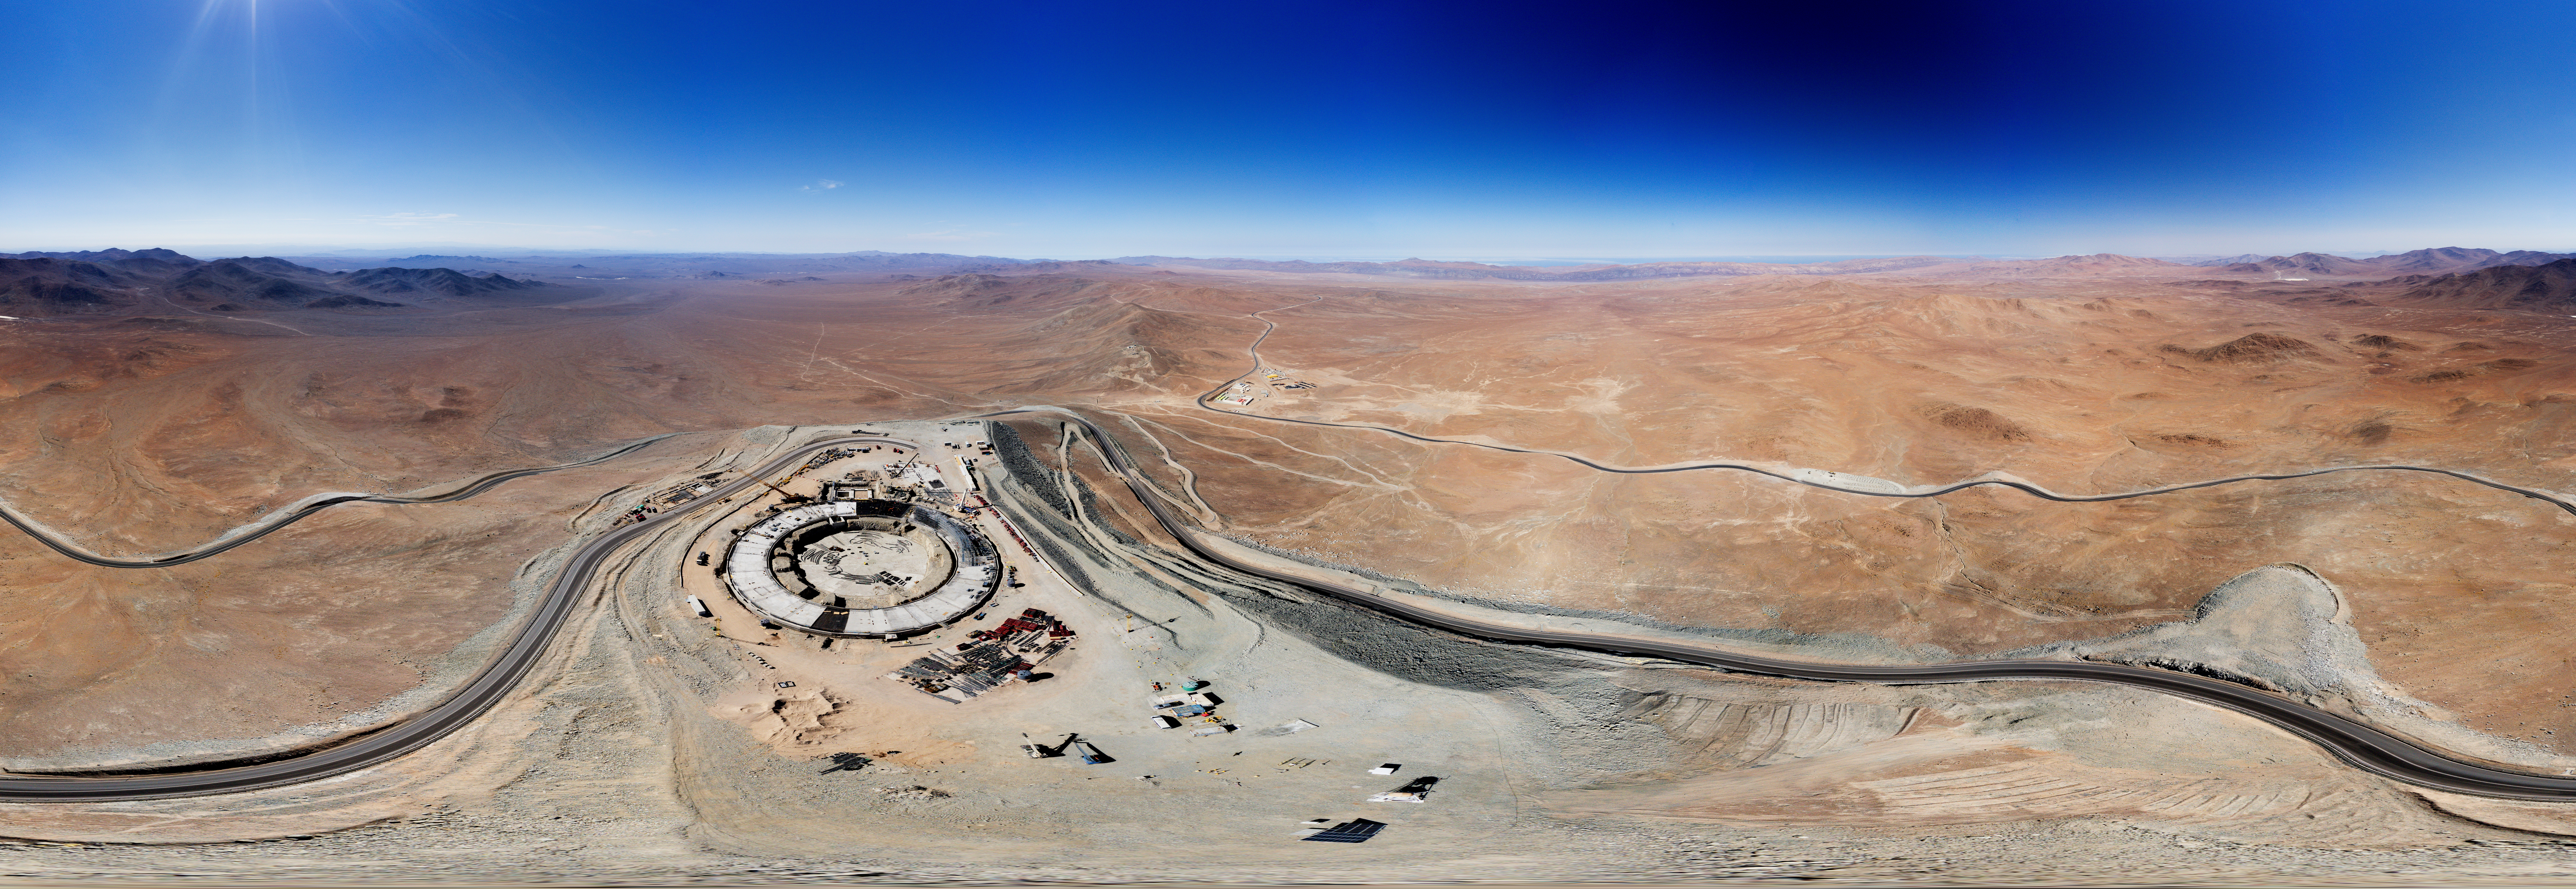

Panorama of the Extremely Large Telescope construction site

Is that Tatooine with the Millenium Falcon I see? No, in fact this Picture of the Week shows the foundations of the world’s biggest eye on the sky: ESO’s Extremely Large Telescope (ELT)! Currently under construction at the top of Cerro Armazones in the Chilean Atacama Desert, the ELT will begin scientific operations in 2027, and is set to become one of the world's leading astronomical facilities.

This panorama shows the first hints of the ELT’s large spherical dome, which will house a huge 39 m primary mirror, M1. The mirror is composed of 798 hexagonal segments and will be controlled in real time by a system of high precision sensors to keep them perfectly aligned, a technique called active optics. Another mirror, M4, will deform up to 1000 times per second to correct the effects of atmospheric turbulence. This technology, called adaptive optics, will allow the ELT to take incredibly detailed images of celestial bodies.

The picture also highlights the isolation of the ELT site from the light pollution caused by nearby cities. The Cerro Armazones plateau lies at an altitude of 3000 m, and experiences over 320 cloudless nights a year, making this an ideal spot for observing the cosmos. Curious to see how the construction is progressing? Then check out our webcams!

Other versions of this image:

“Little planet” projection
Interactive panorama

Credit: G. Hüdepohl (atacamaphoto.com)/ESO